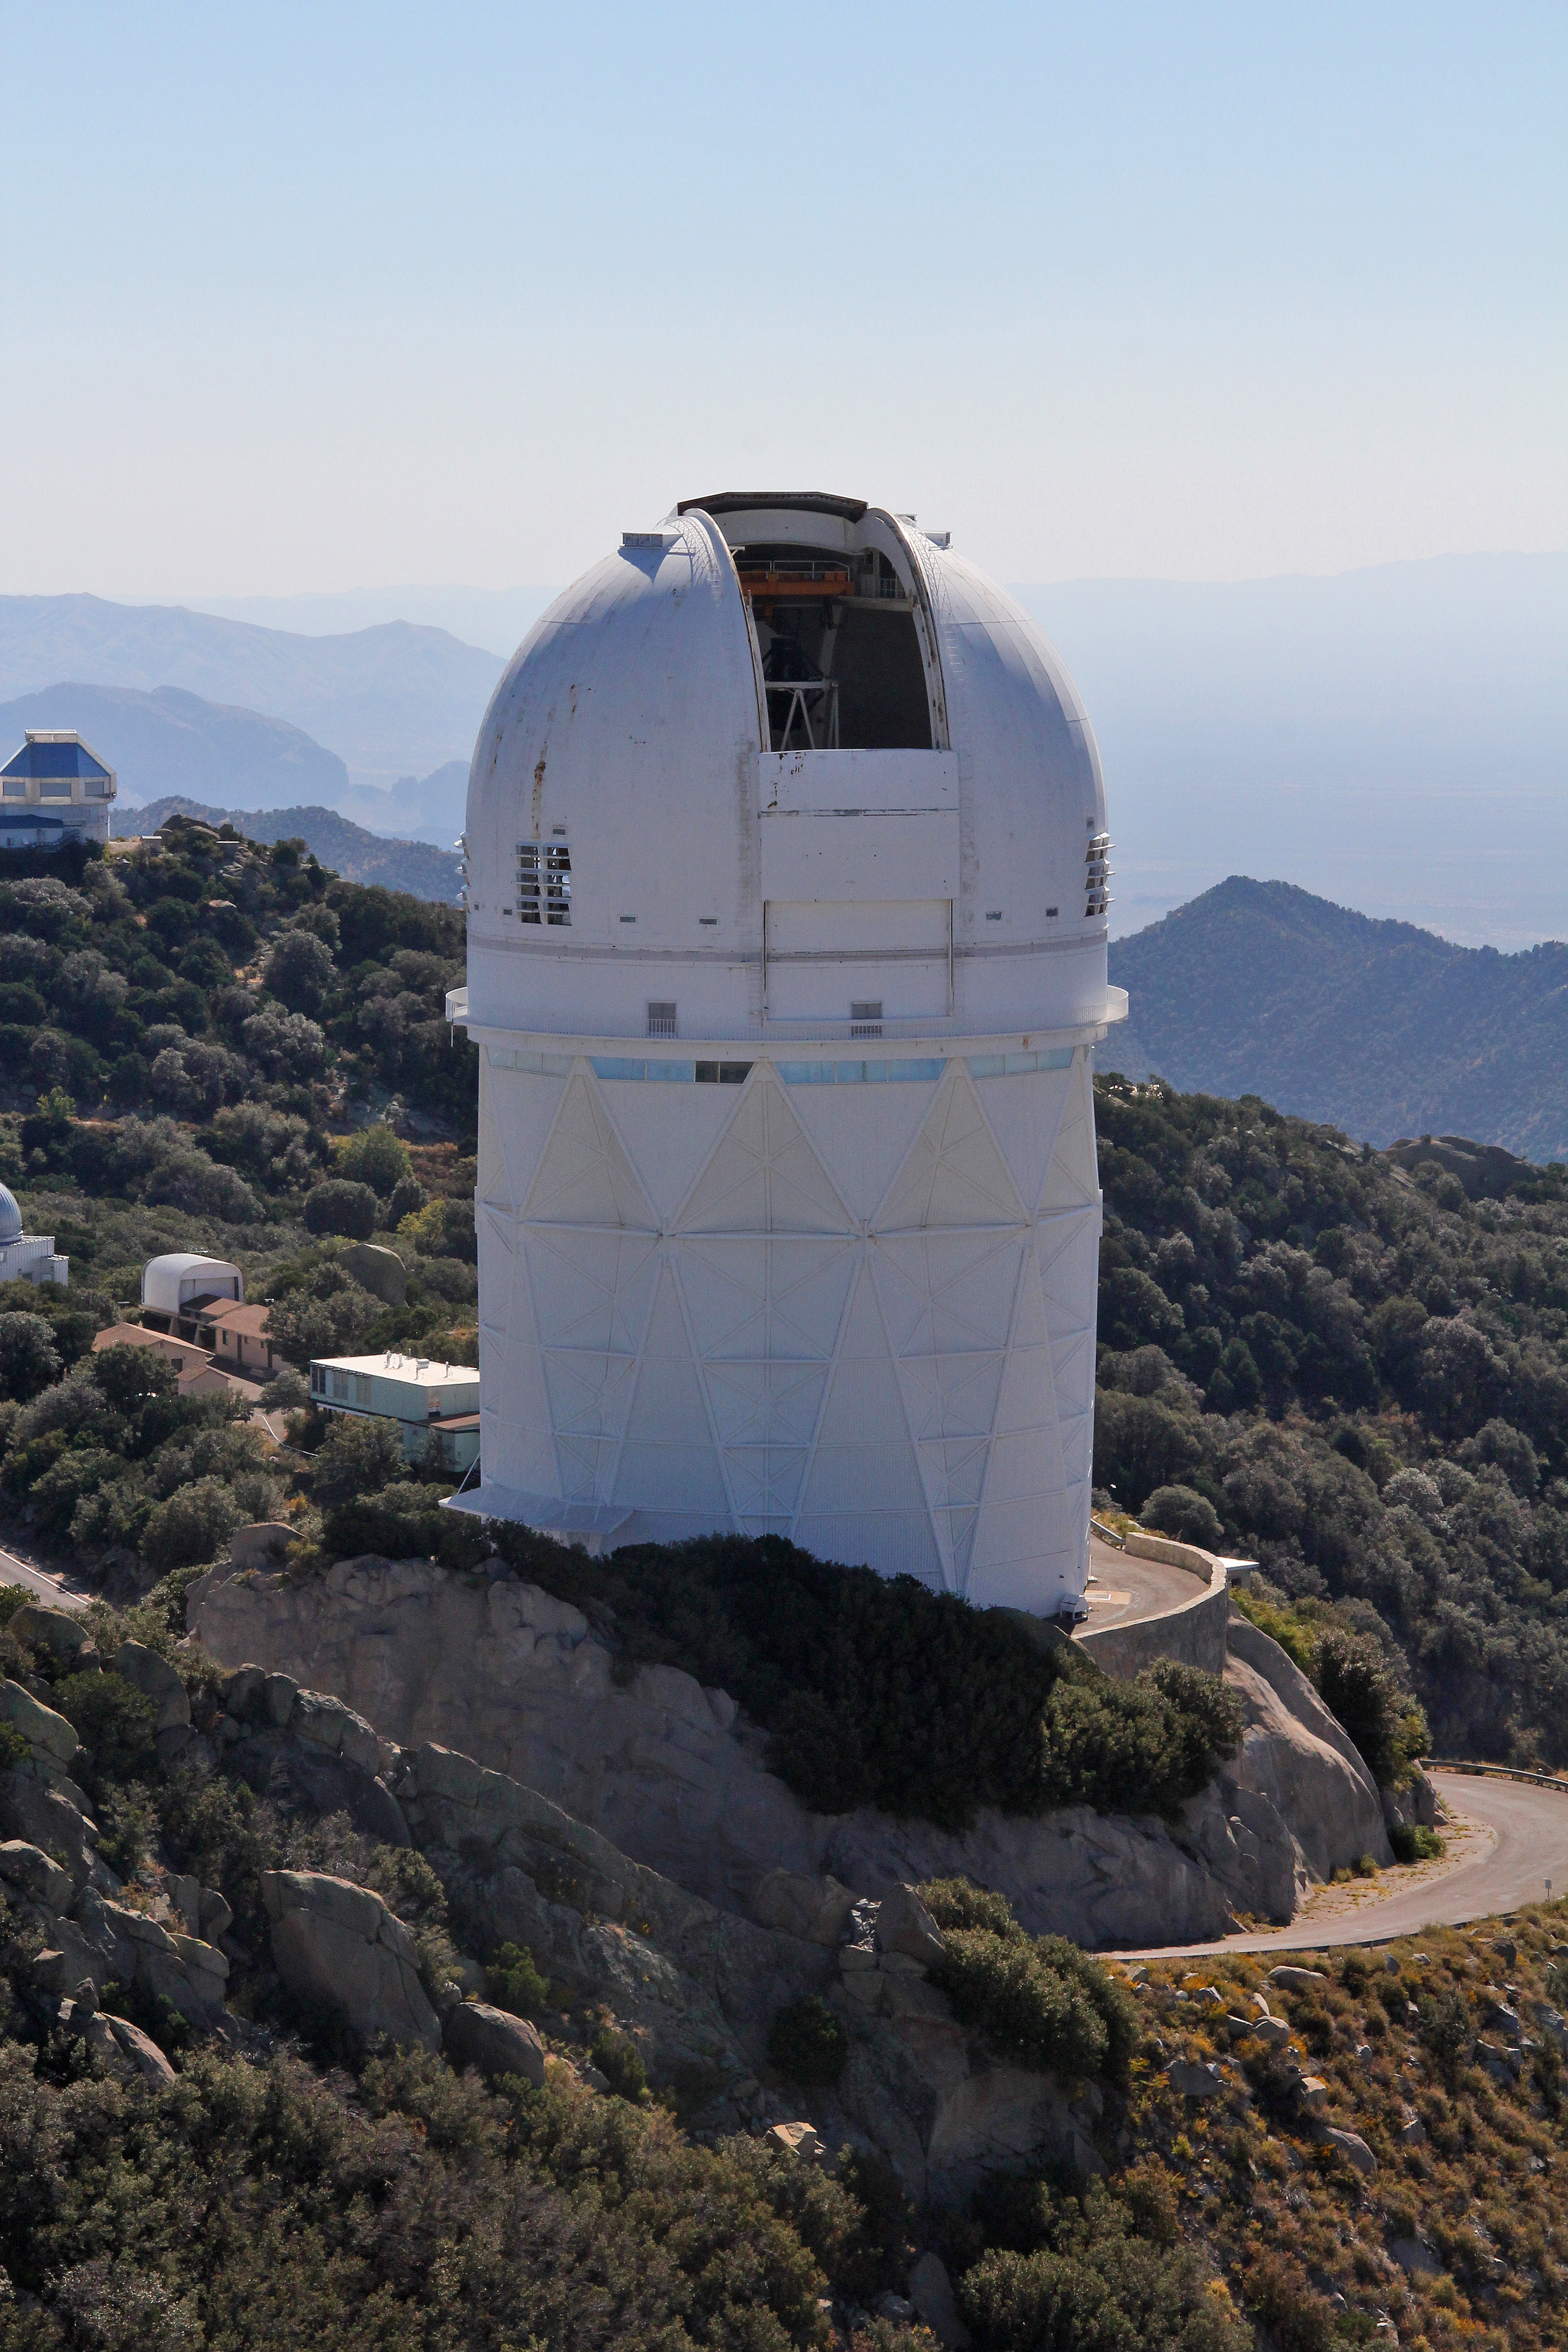

Aerial view of Kitt Peak National Observatory, 29 October 2012

Aerial view of the Mayall 4-m Telescope at Kitt Peak National Observatory, from 29 October 2012.

Credit: P. Marenfeld/NOIRLab/NSF/AURA/ and E. Acosta/Vera C. Rubin Observatory/ NOIRLab/ NSF/ AURA